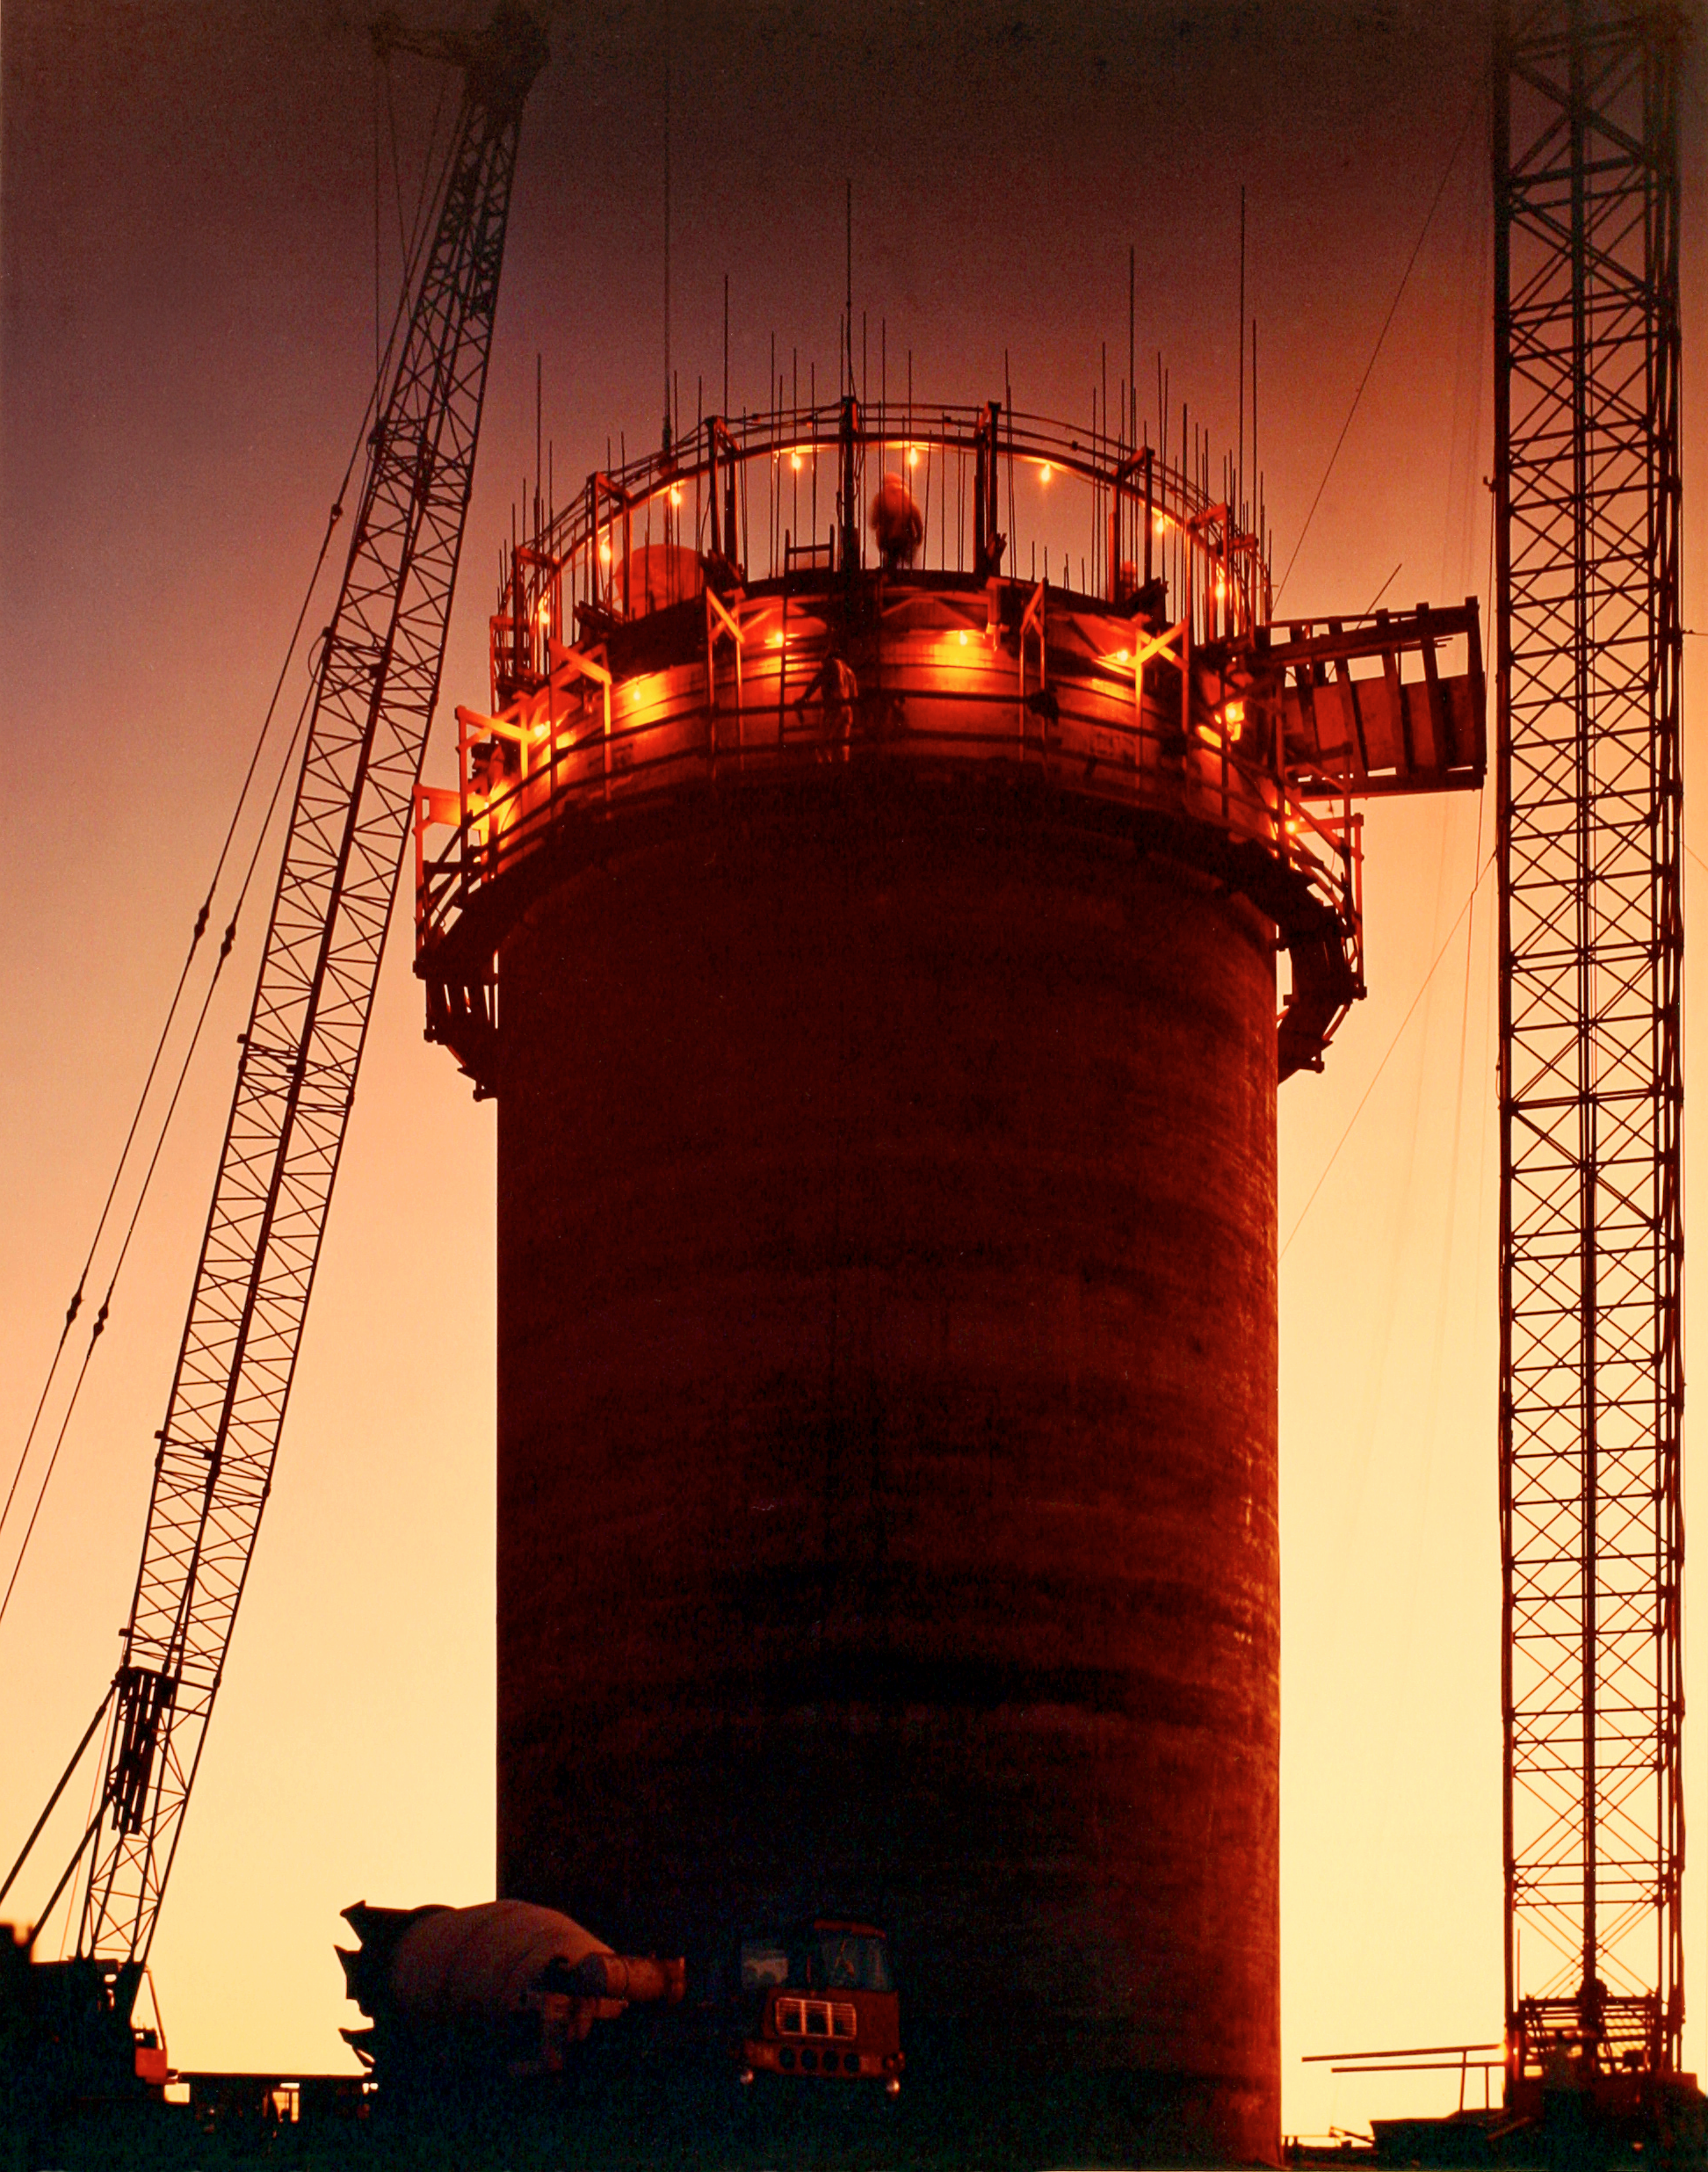

Mayall 4-meter

Photograph of the 4-meter pier being poured, looking west, at sunset. The pour was continuous, 24 hours a day for about 3 days. This picture was probably taken by Mark Hanna.

Credit: NOIRLab/NSF/AURA